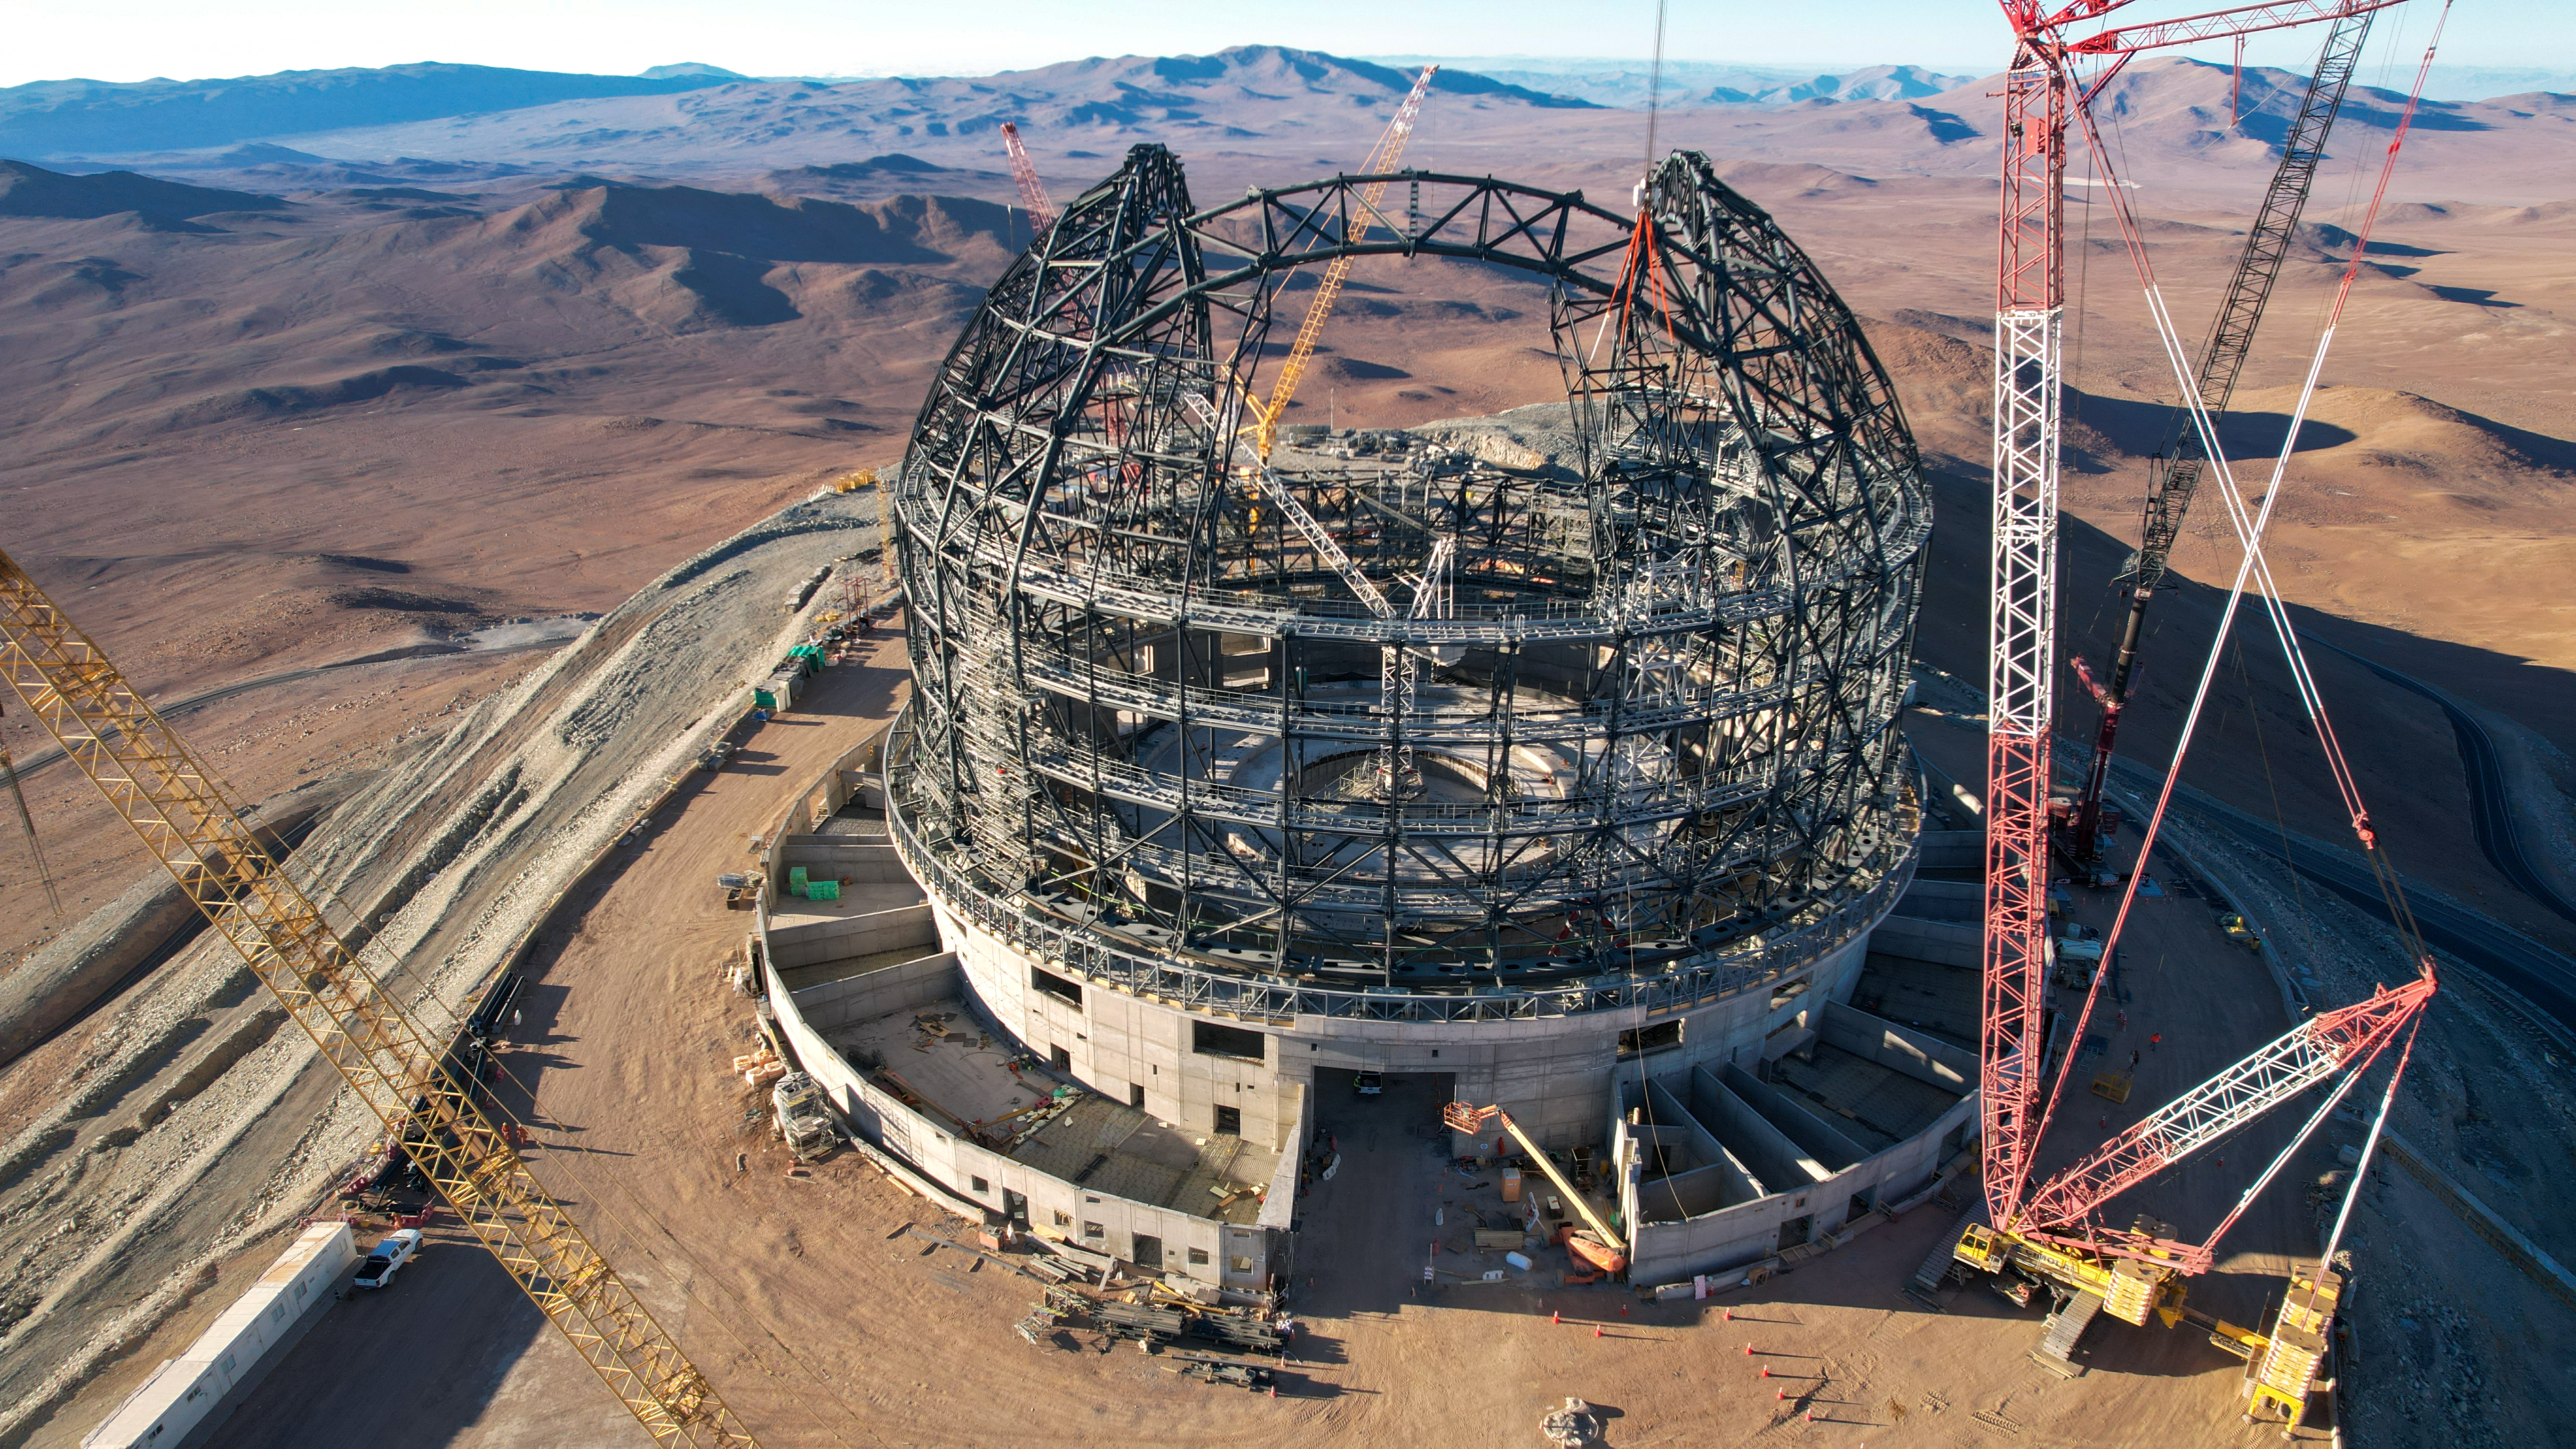

Cranes over the ELT dome

Taken in late September 2023, this aerial photograph looks out over the ever-growing structure of ESO’s Extremely Large Telescope (ELT) and the expanse of the Atacama Desert below. The cranes dotted around the construction site have been hard at work piecing together the structure of the dome, which will be around 80 metres high and weigh 6100 tonnes when it is finished.

Credit: ESO/G. Vecchia